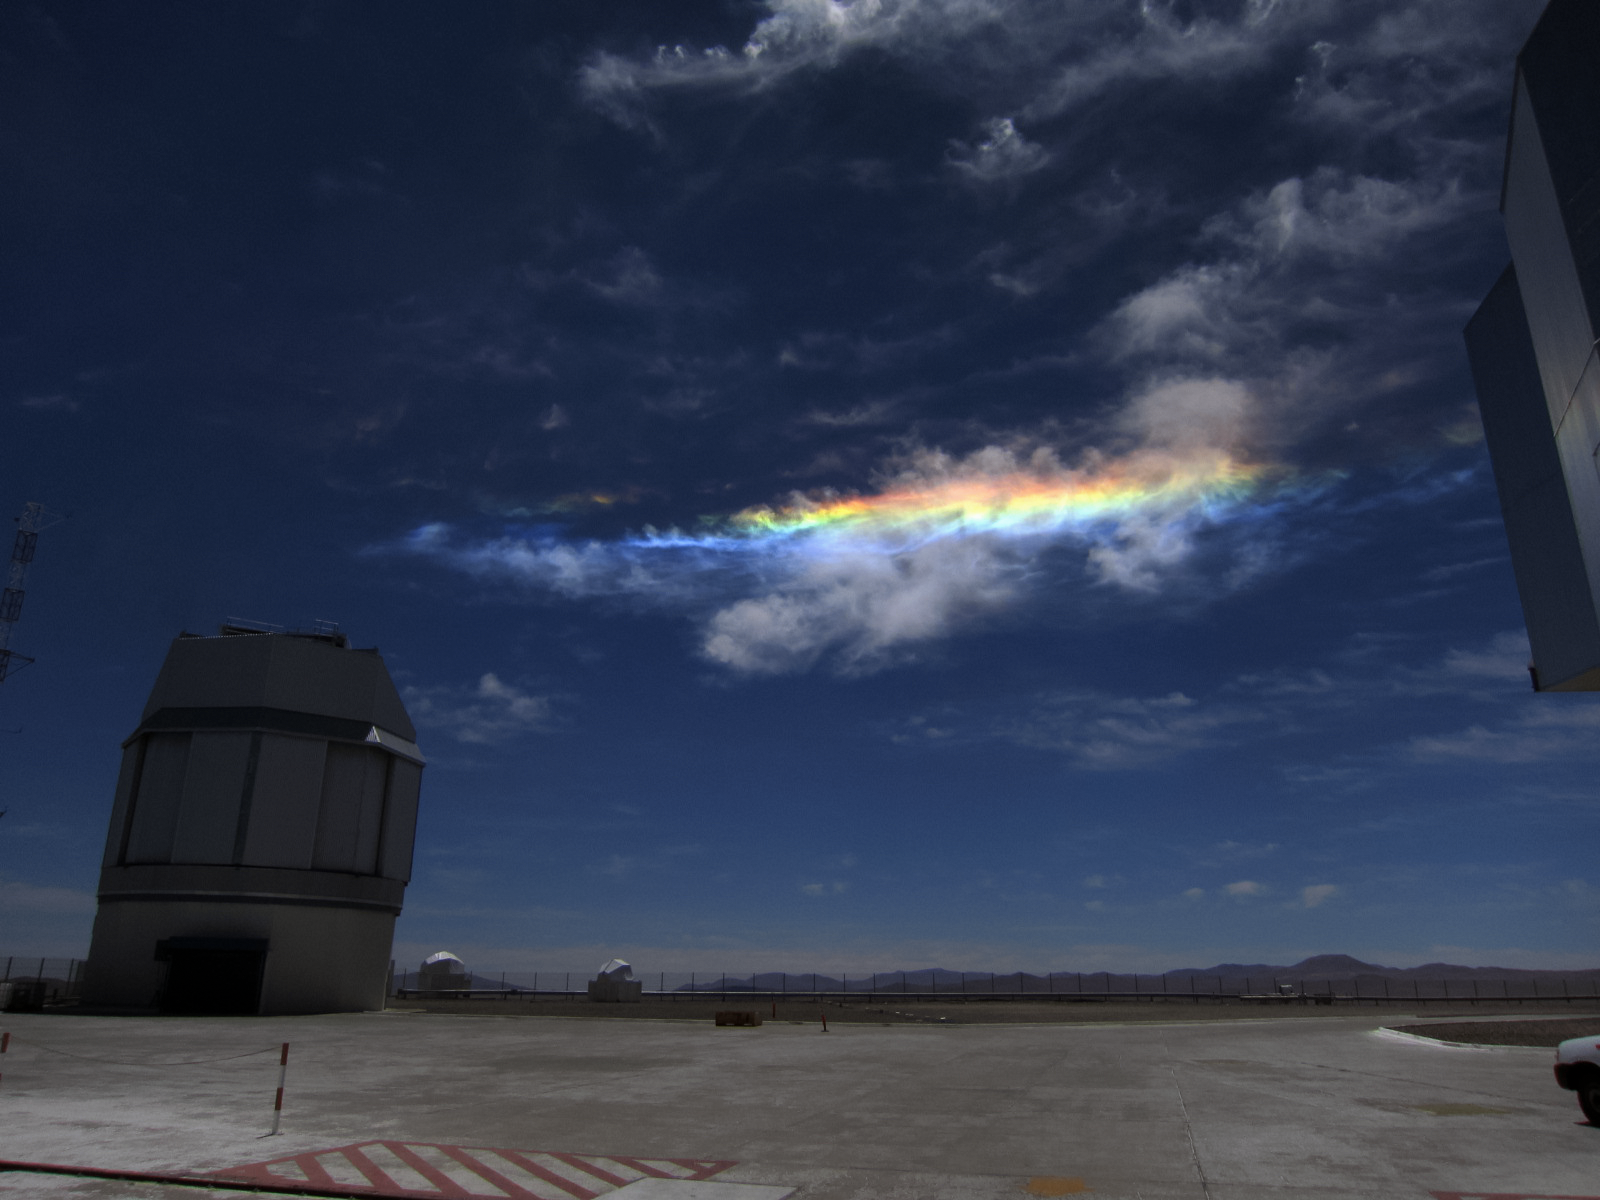

Phenomenal clouds

Sky phenomena are not reserved for the night alone. Despite its deceptive appearance, this light show is not a rainbow, but something more unusual. Here a relatively rare instance of a circumhorizontal arc, caused by particular refraction of light, casts vivid colours in the clouds over the site of ESO's Very Large Telescope (VLT), the world's most advanced visible-light astronomical observatory.

Credit: ESO/T. Pfrommer